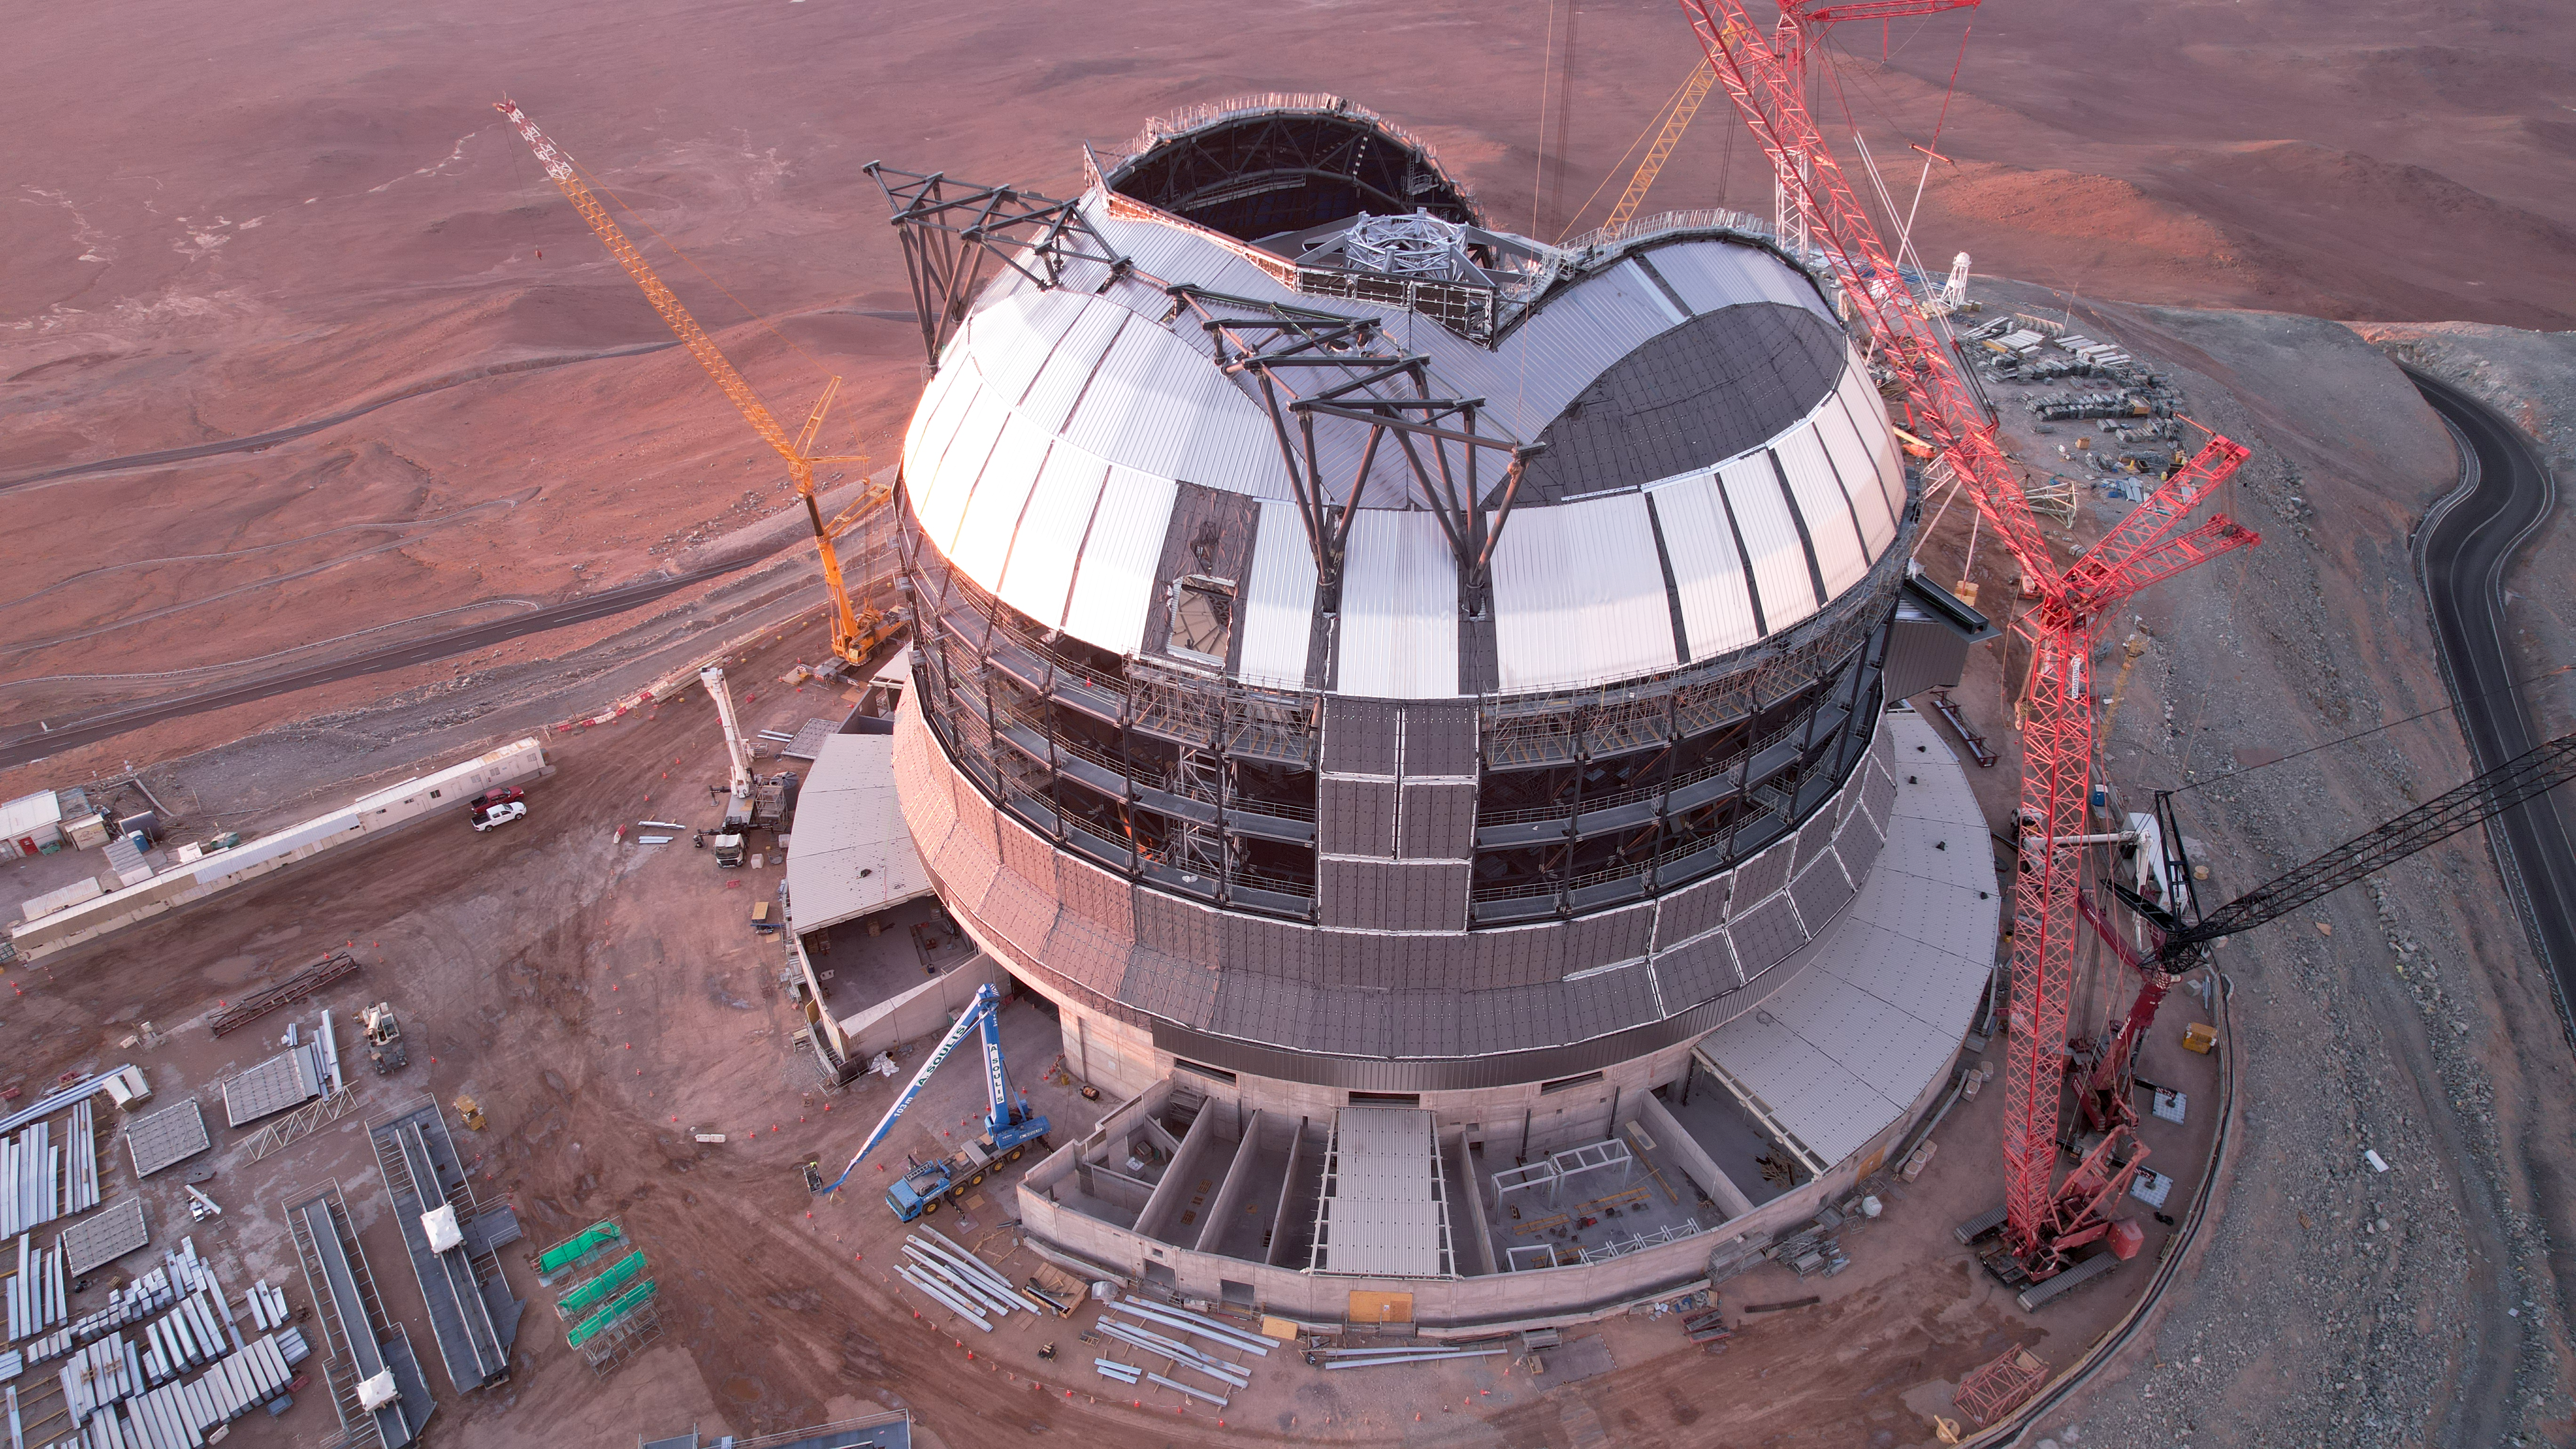

Covering the ELT's dome

ESO's Extremely Large Telescope (ELT) is under construction in the Atacama Desert in Chile. This drone shot from early January 2025 shows how the cladding of the telescope's dome is advancing. The giant dome will house the telescope and its interior structure, providing protection from the extreme environment of Chile's Atacama Desert. It will be about 80 metres high and have a diameter of about 93 metres.

Credit: ESO/G. Vecchia